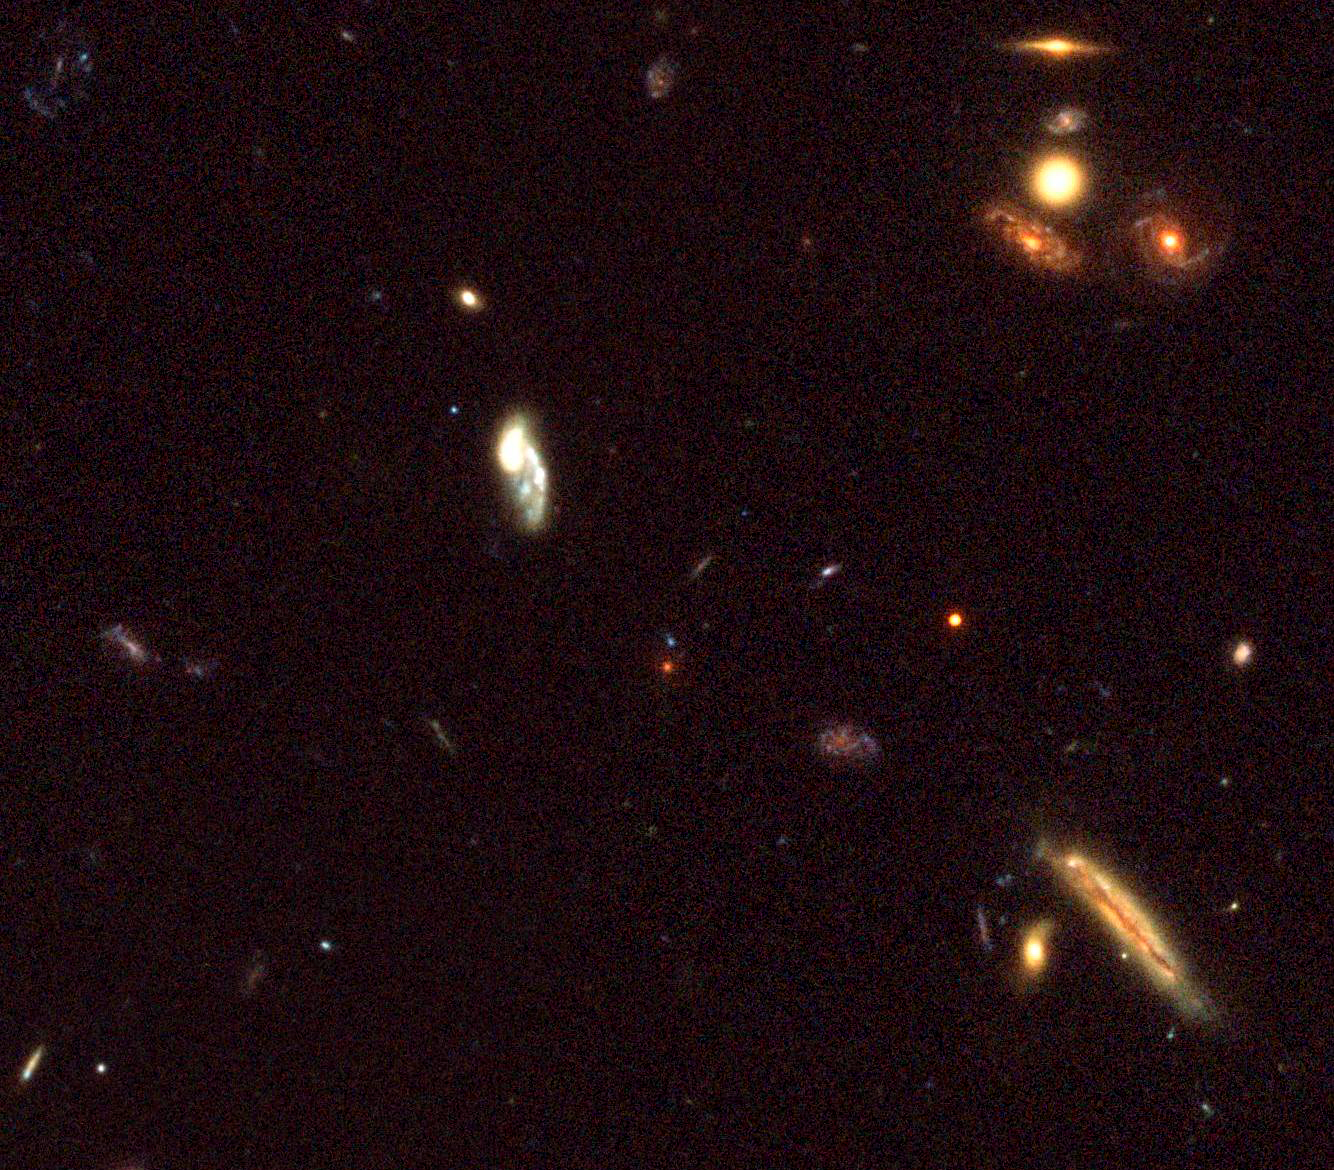

Small part of the K20 Field showing the z=1.9 elliptical galaxy

Small region in the K20 field centred on a z=1.9 redshift galaxy. The image is based on frames acquired by the Advanced Camera for Surveys (ACS) on the Hubble Space Telescope in the framework of the GOODS Public HST Treasury Program (P.I. M. Giavalisco, STScI, Baltimore, USA). They show the real colours of the galaxies. The four old massive spheroidal galaxies discovered in this survey appear very red compared to the other faint galaxies.

Credit: ESO